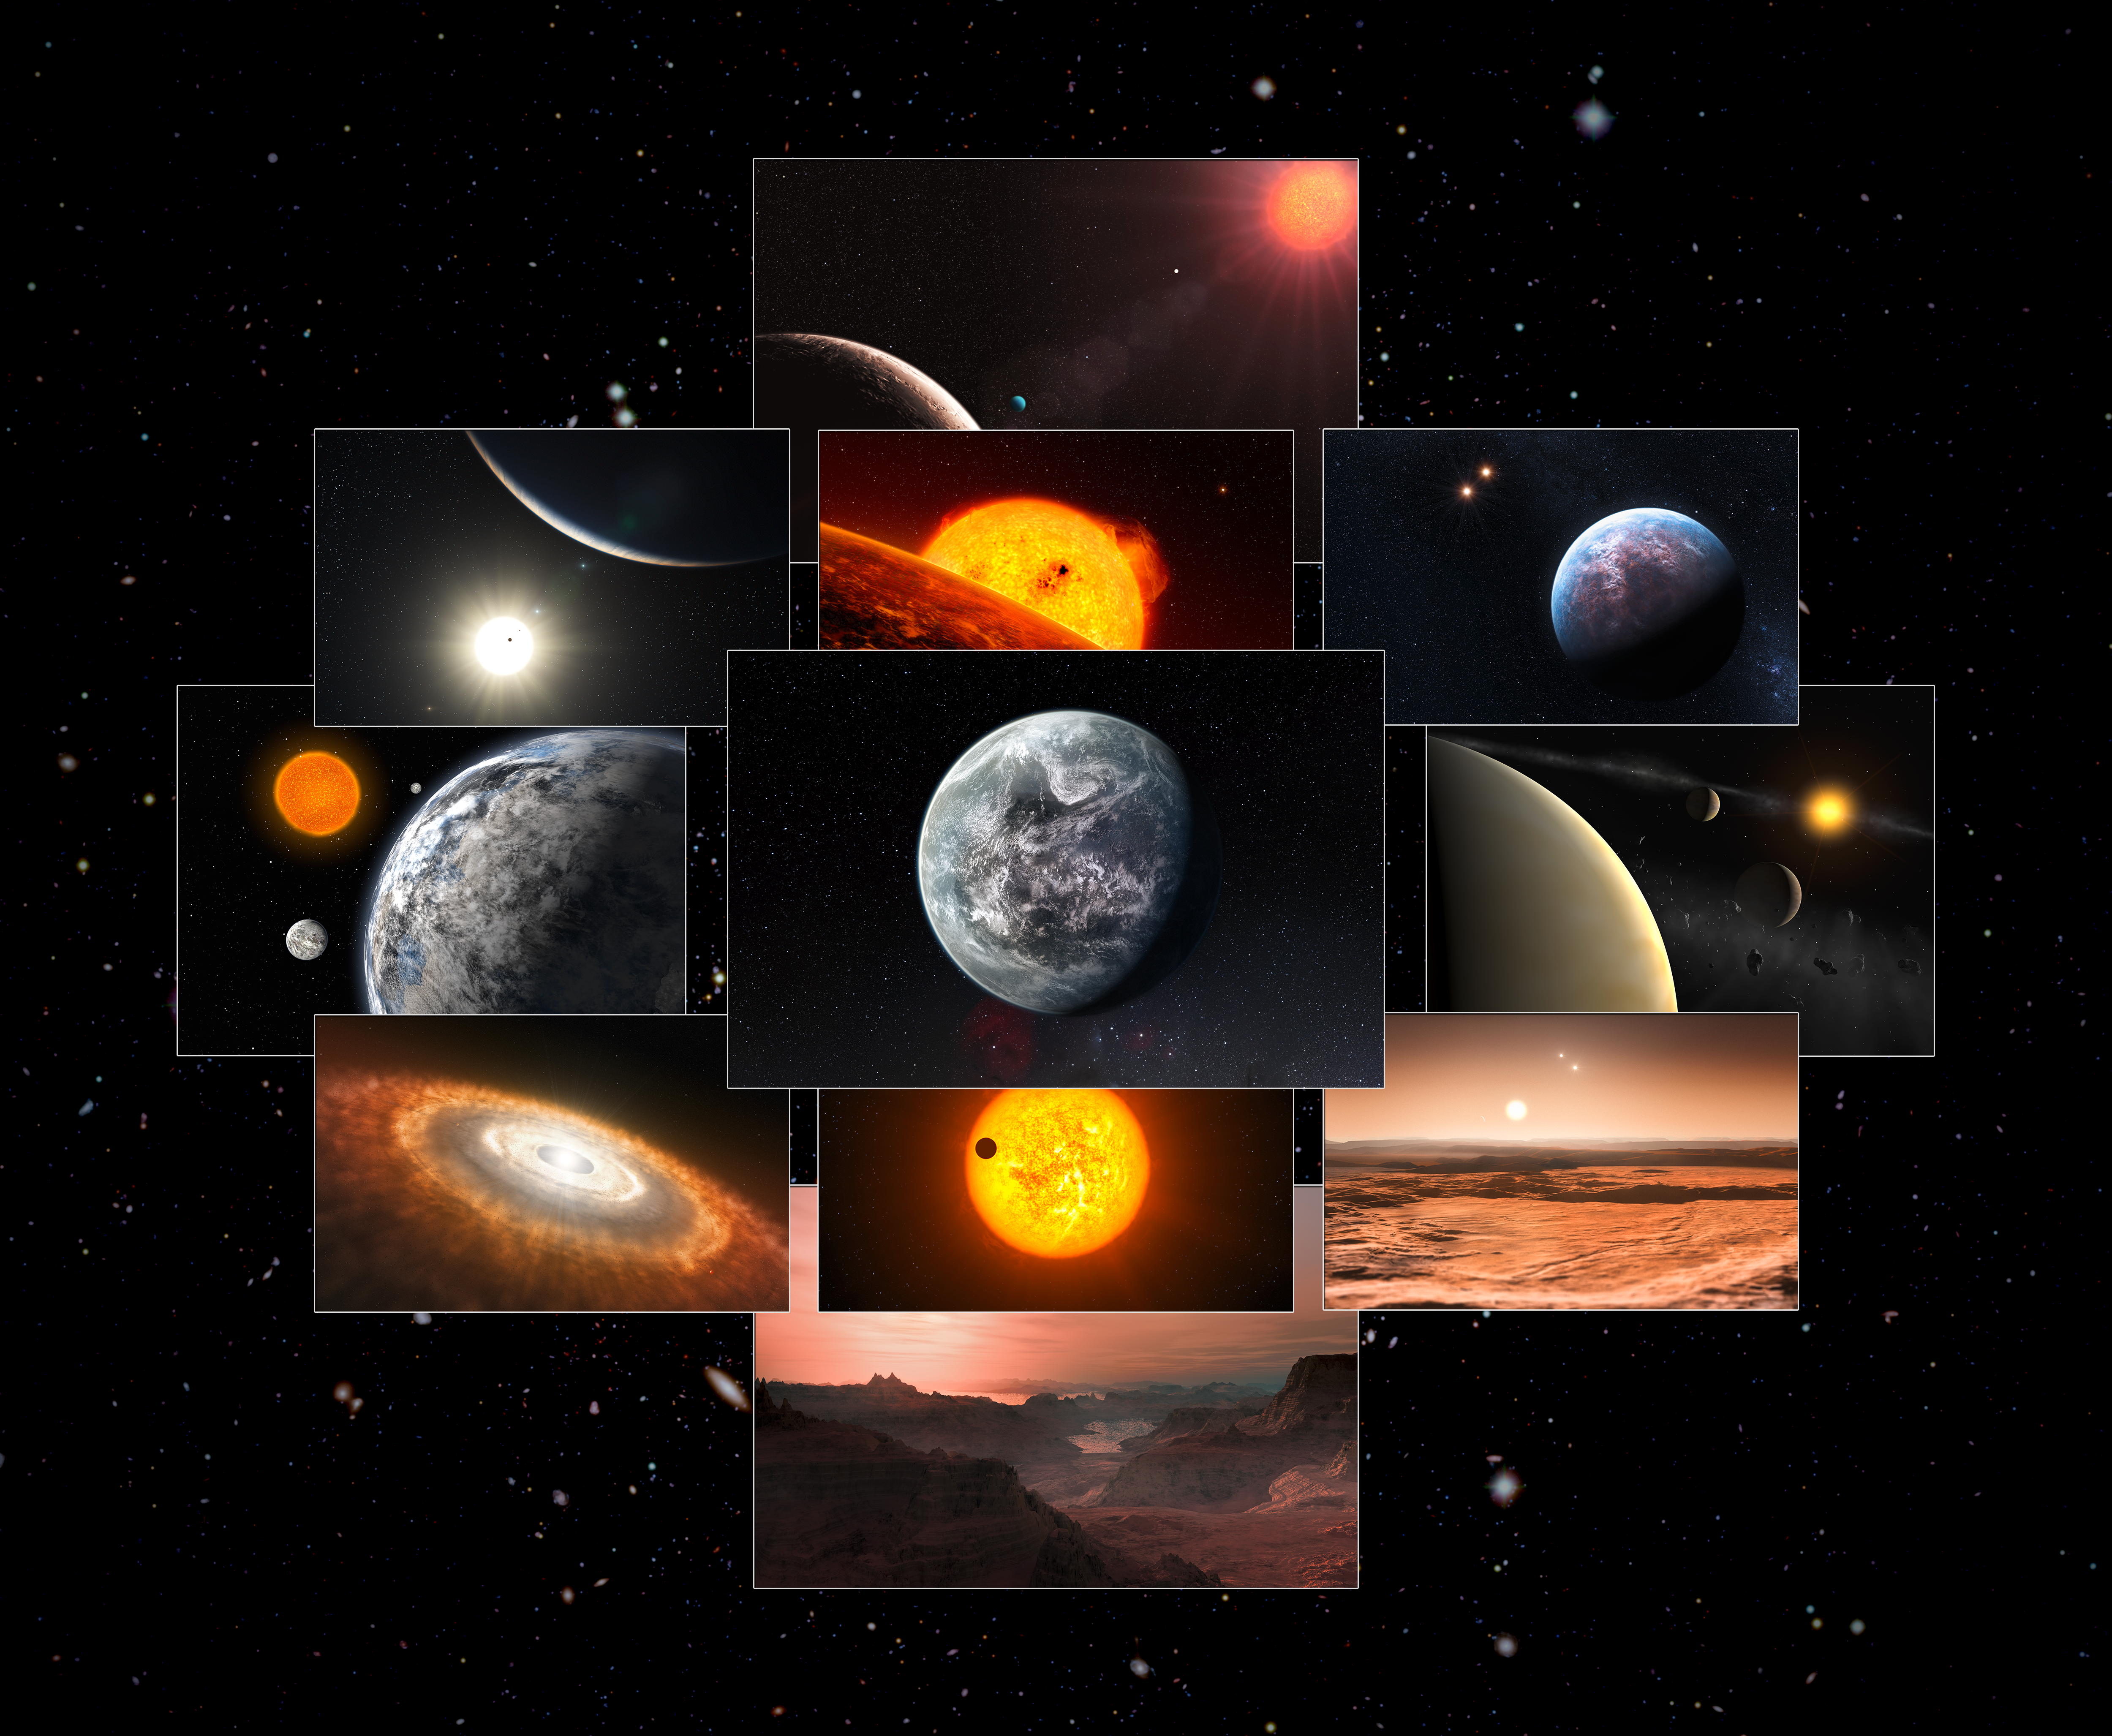

A decade of discoveries from HARPS

On 16-17 September 2013 a scientific meeting in Geneva entitled 10 Years of Science with HARPS celebrated a decade of full operation of the High-Accuracy Radial Velocity Planet Searcher (HARPS) — the world’s foremost planet hunter. The meeting paid tribute to the extraordinary scientific results that HARPS has provided and the unrivalled window it provides onto one of the most exciting areas of current astronomical science — the search for and characterisation of planets around other stars.

This collage features artist’s impressions of many of the exoplanetary systems found and studied using HARPS.

Credit: ESO